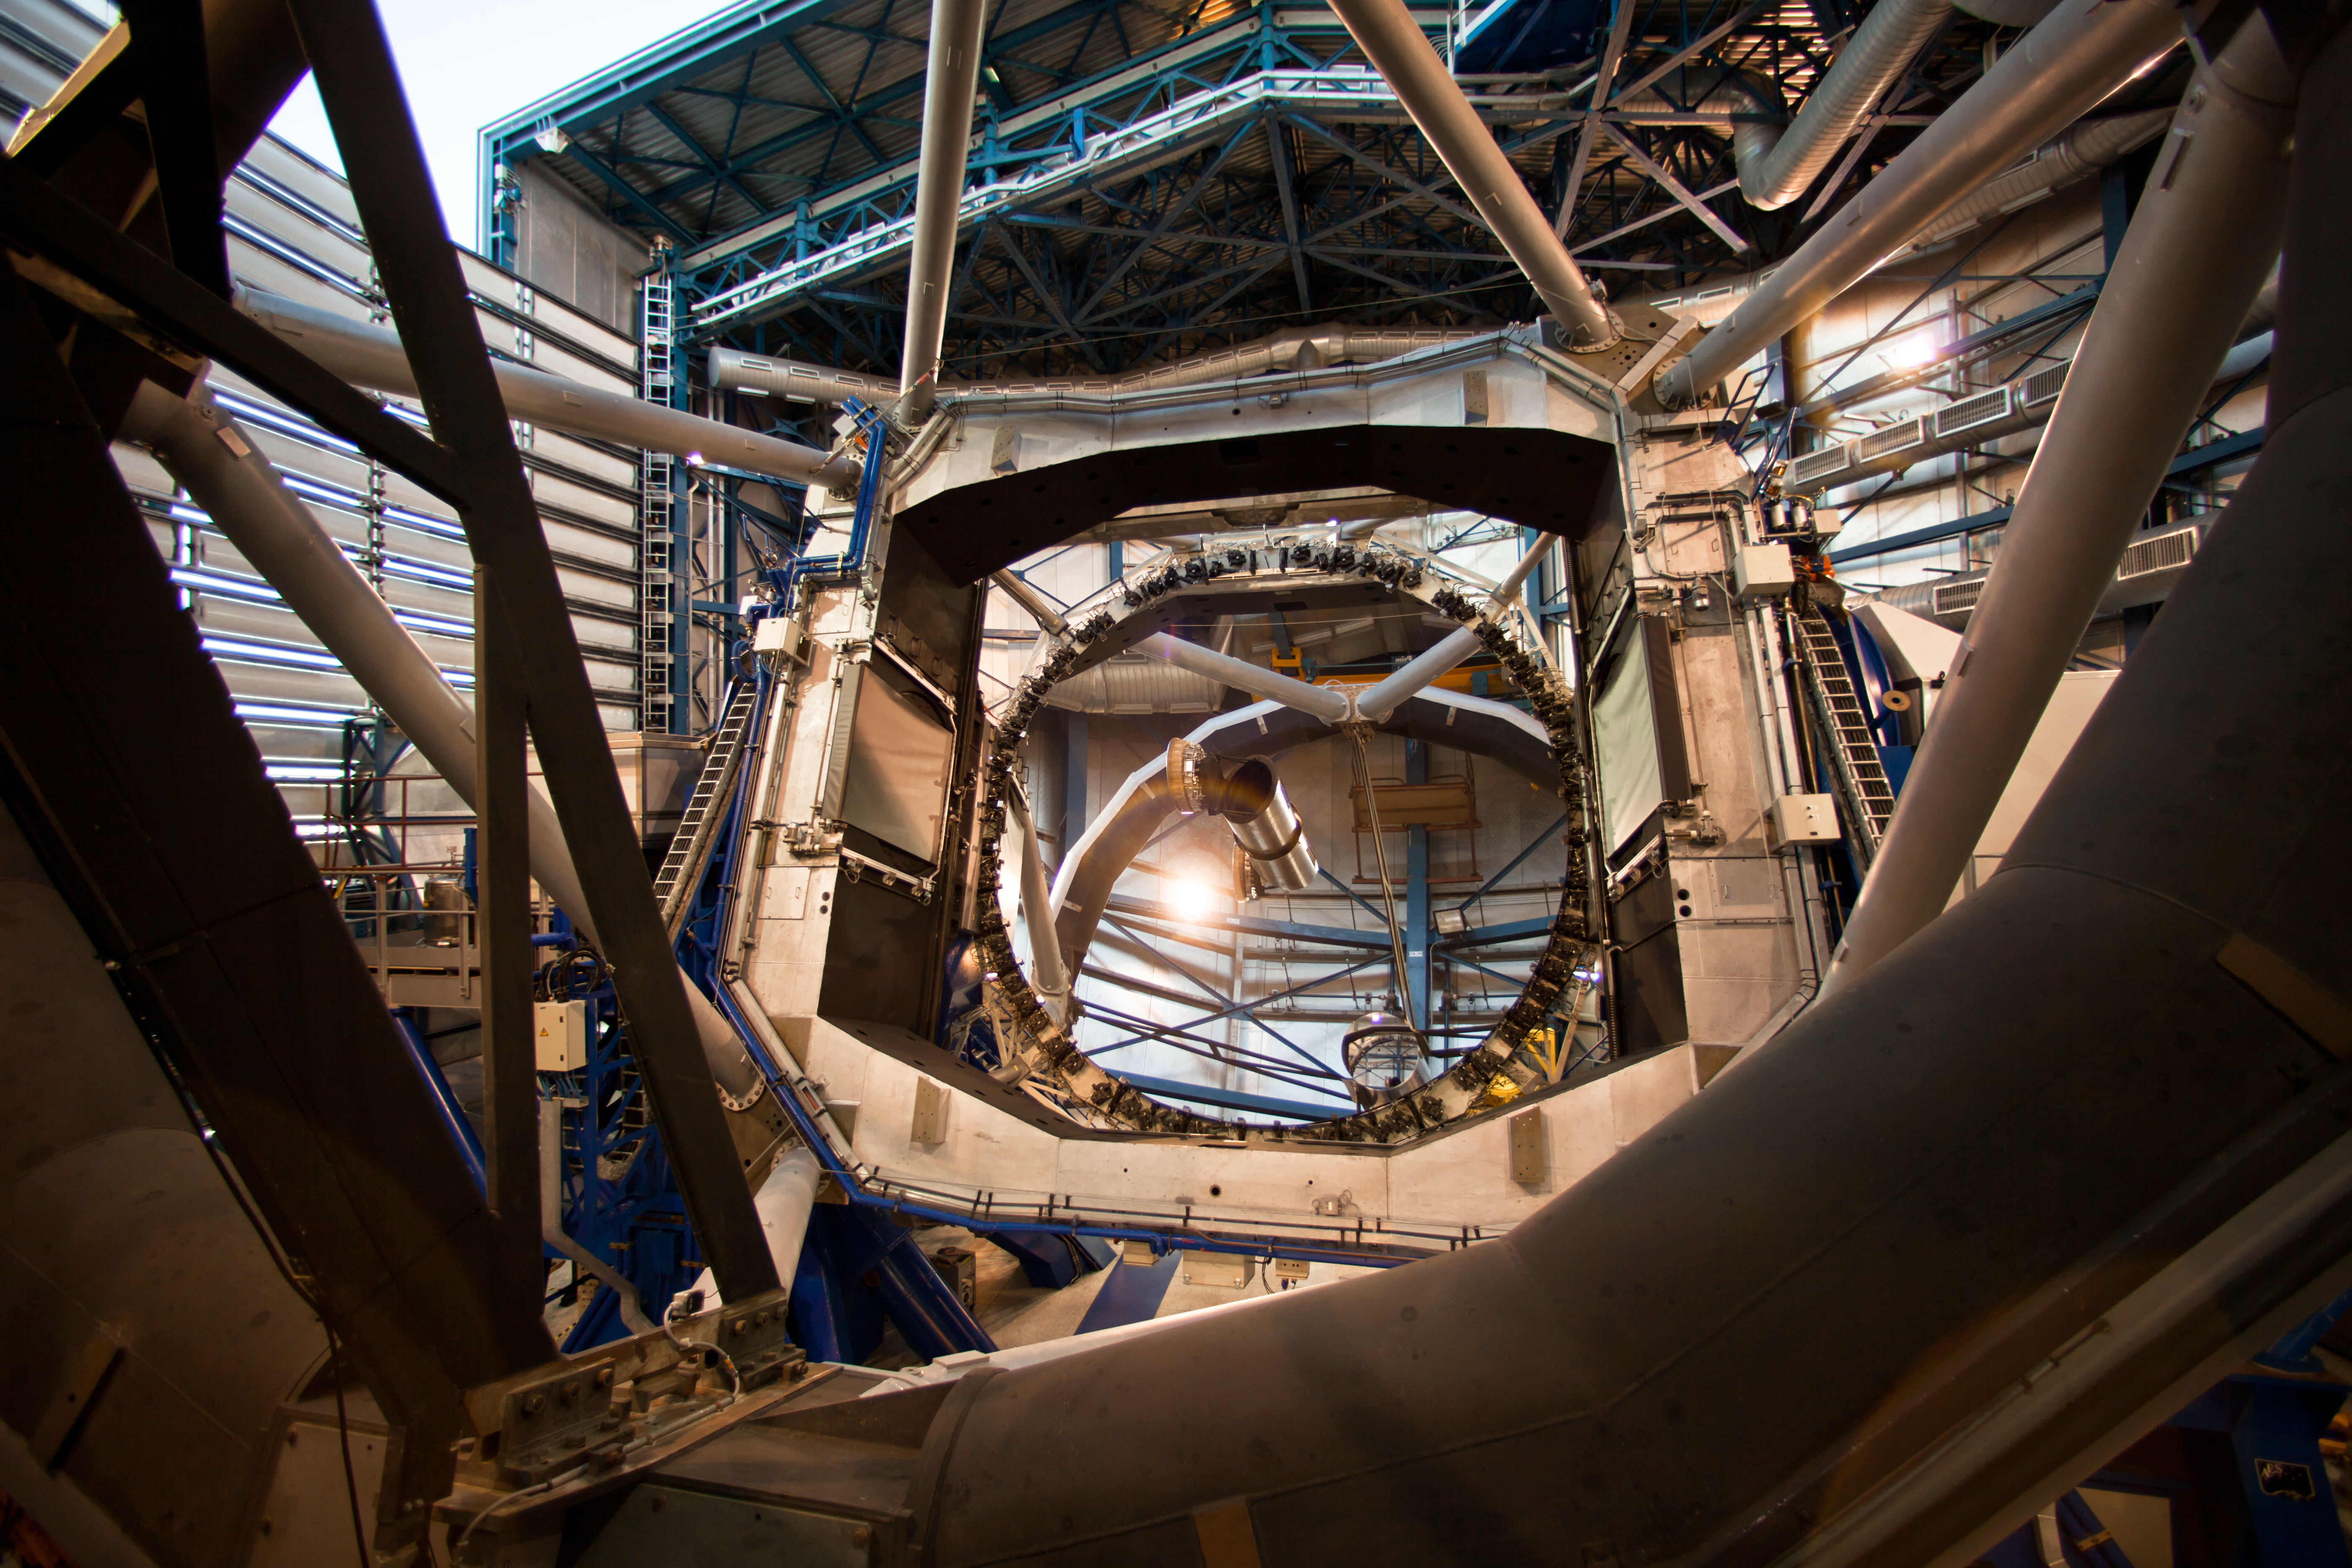

Opening a VLT dome at sunset

It is sunset at ESO´s Paranal Observatory. The four 8.2-metre Unit Telescopes (UTs) are being opened and readied for observations. The opening process is controlled by the engineer in charge (the UT manager) from inside the telescope dome. As part of the process, the telescope is tilted almost 90°, in order to minimise the risk that an object falling from the doors while they were opening could hit the mirror. Once the doors are opened, the telescope is typically returned to the vertical stand-by position and delivered to the astronomer and the instrument operator who operate it remotely from a control building located besides the VLT platform.

Credit: ESO